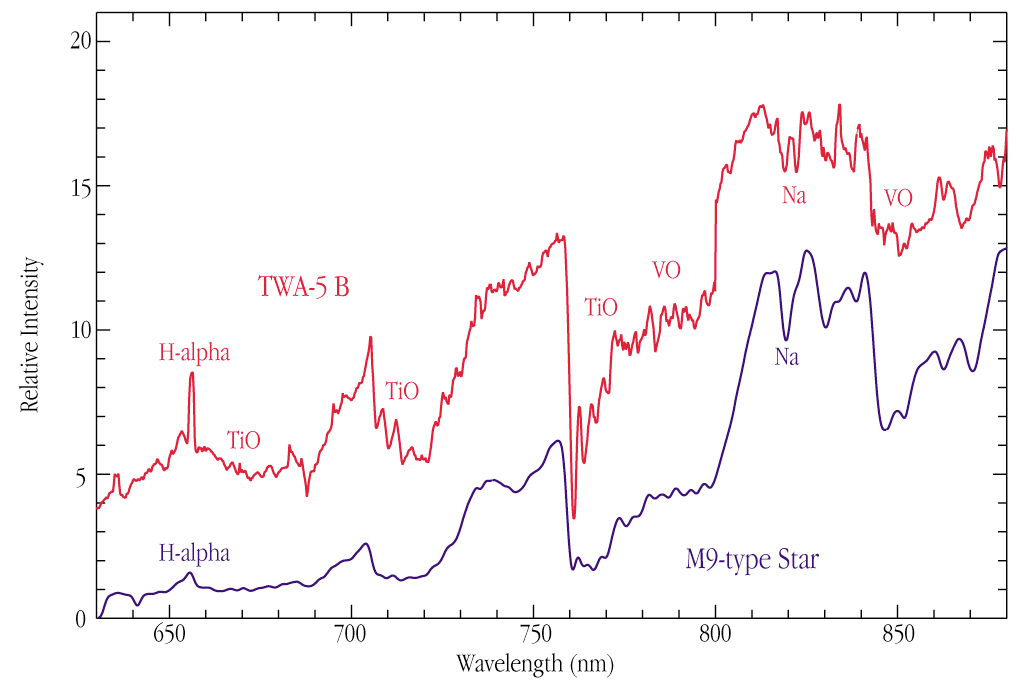

Optical spectrum of brown dwarf TWA-5B

This optical spectrum (600 - 900 nm wavelength range) of TWA-5 B was obtained with the FORS-2 instrument at the 8.2-m VLT/KUEYEN telescope on 23 February 2000. A 30-min exposure was made through a 0.7 arcsec wide slit, positioned on the object in east-west direction, i.e., perpendicular to the direction to the much brighter TWA-5 A, only 2 arcsec to the south, see ESO Press Photo eso0023. Thanks to this, the obtained spectrum was very "clean". Also shown is the optical spectrum of a typical M9-type star. The spectra are very similar, with broad molecular absorption bands from TiO and VO. TWA-5 B also shows strong hydrogen emission (H-alpha) and weak sodium (Na) absorption, both indicative of its comparatively young age.

Credit: ESO